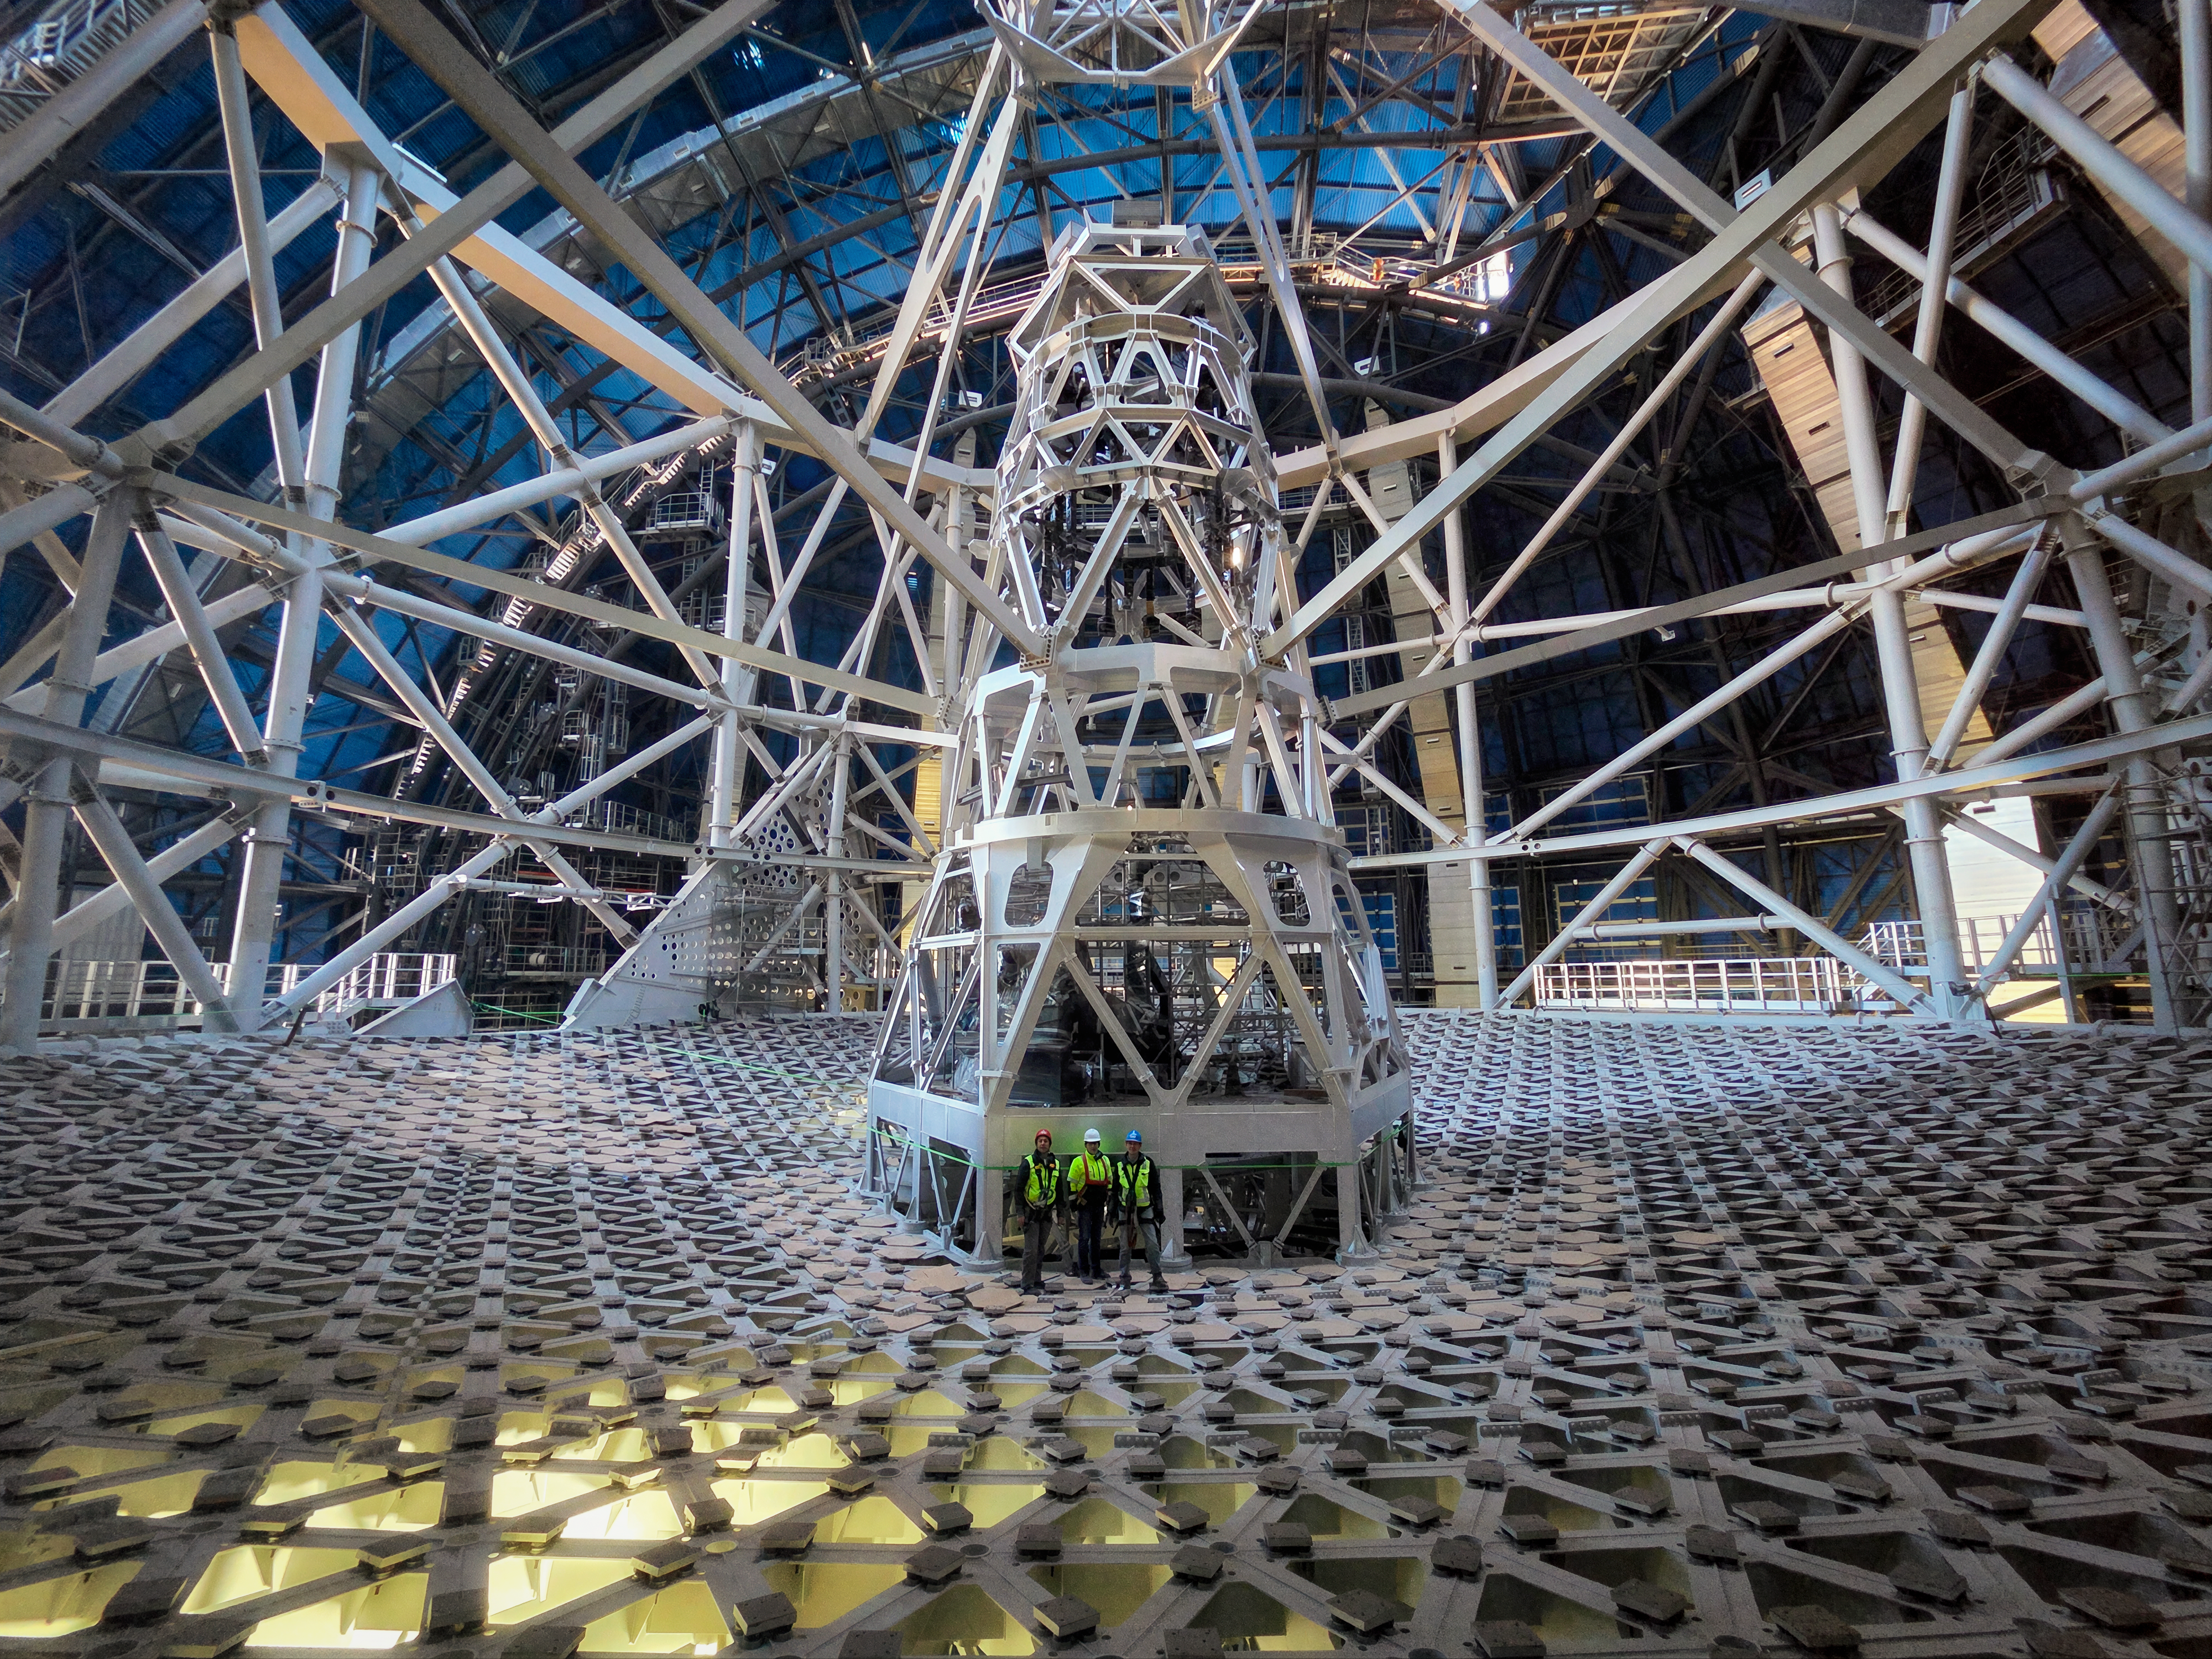

And yet it moves!

Looking almost like an optical illusion, today’s Picture of the Week highlights why ESO’s Extremely Large Telescope (ELT) is called that. This image was taken inside the telescope’s dome, with some of the ELT’s team standing above the massive structure that will hold its main mirror. This 39-metre-diameter reflective surface will comprise 798 mirror segments that will work together as a single mirror, in what will be the biggest optical telescope on Earth.

This photo was taken when the ELT construction reached a momentous milestone. For the first time, the telescope’s structure was rotated around its vertical axis. ESO staff at the construction site, together with Ace/Cimolai’s team, who are leading the construction of the dome and main structure, rotated the telescope first by hand by a few centimetres, and then a full rotation using auxiliary motors. While this may seem small, the entire structure currently weighs around 3500 tonnes, which will further increase up to 4600 tonnes once the mirrors and science instruments are installed. The structure rests on a layer of oil just 80 microns thin that allows the telescope to rotate smoothly. Testing this motion is thus key to ensuring that this massive telescope can point at all areas of the southern sky.

“For me, this is a beautiful reminder of what can be achieved when people push in the same direction, literally and figuratively,” says Roberto Tamai, the ELT’s Programme Manager at ESO, shown on the right in this image. Marco Sciarra, Executive President of Cimolai, stands in the centre with Pascal Martinez, ESO Project Manager for the Dome and Main Structure, to the left.

The ELT, expected for first light later this decade, will be a gamechanger in astronomical research, as the world’s ‘biggest eye on the sky’. Besides its exceptional size, its cutting-edge instruments will allow us to understand our Universe better than ever before.

Credit: ESO/Cimolai